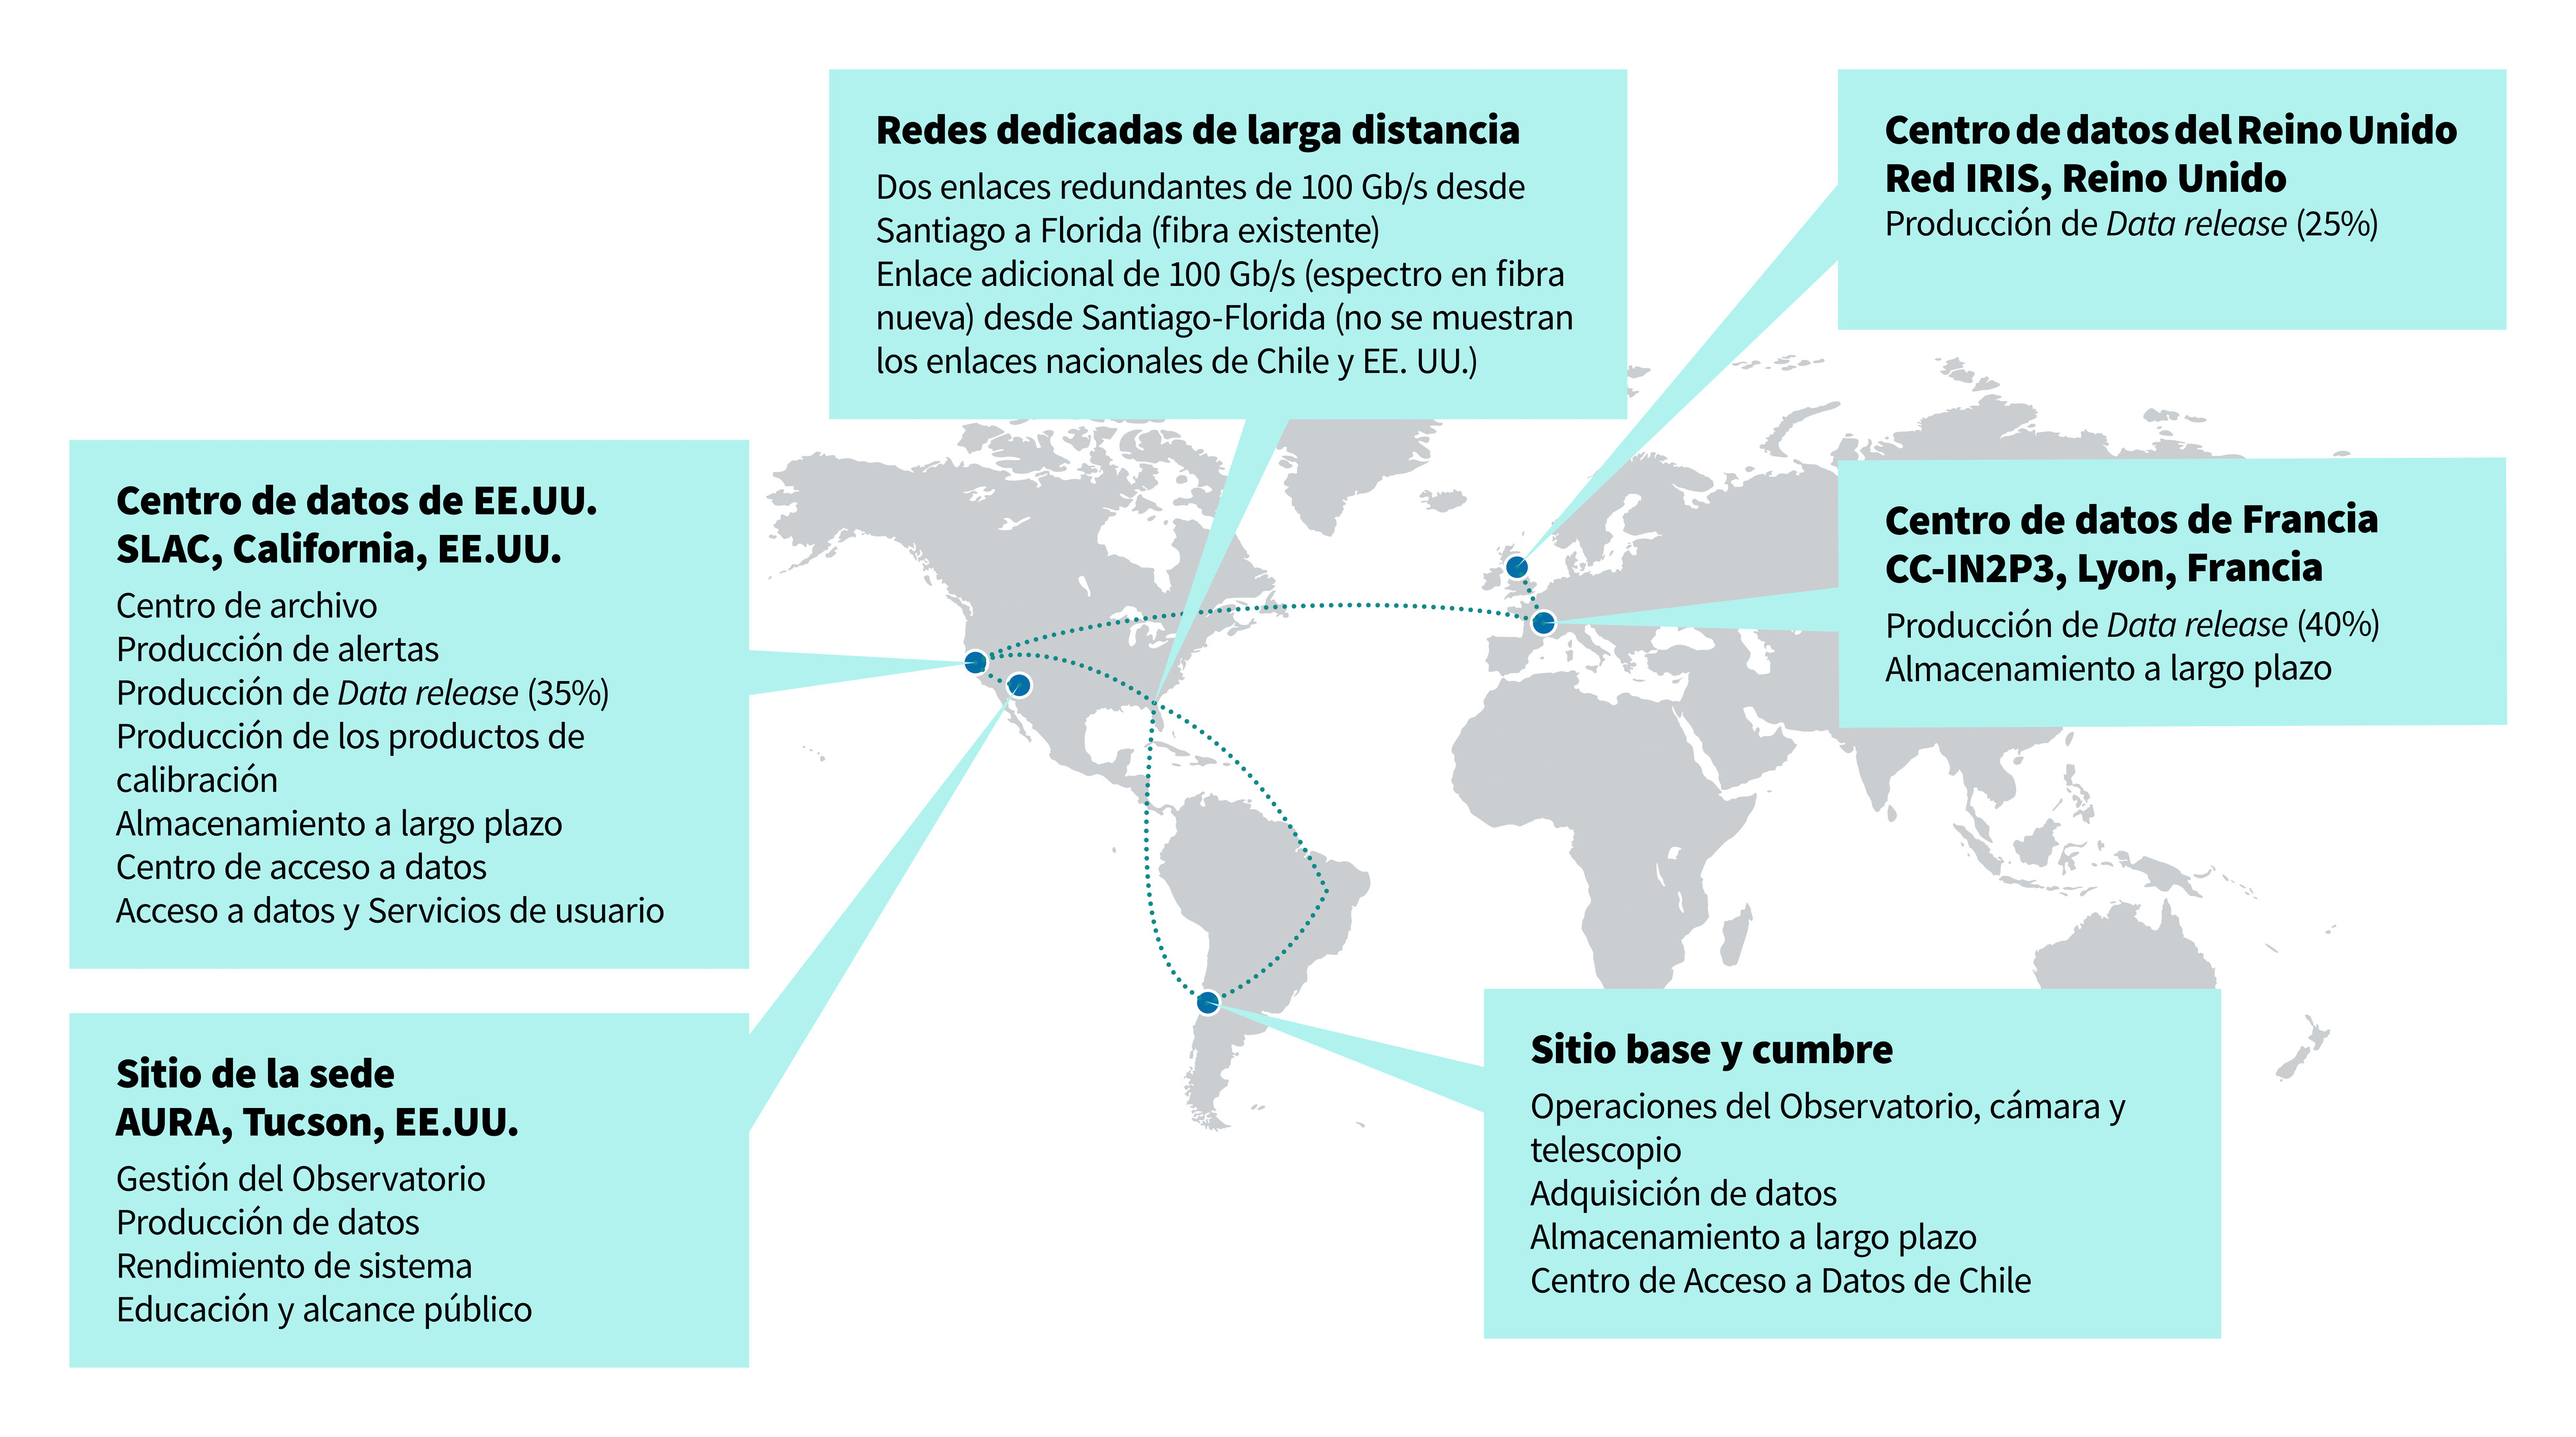

Ruta de datos de Rubin

Este diagrama muestra el flujo de datos de Rubin desde las instalaciones de la cumbre en Cerro Pachón a las instalaciones de datos de todo el mundo.

Credit: RubinObs/NOIRLab/SLAC/NSF/DOE/AURA